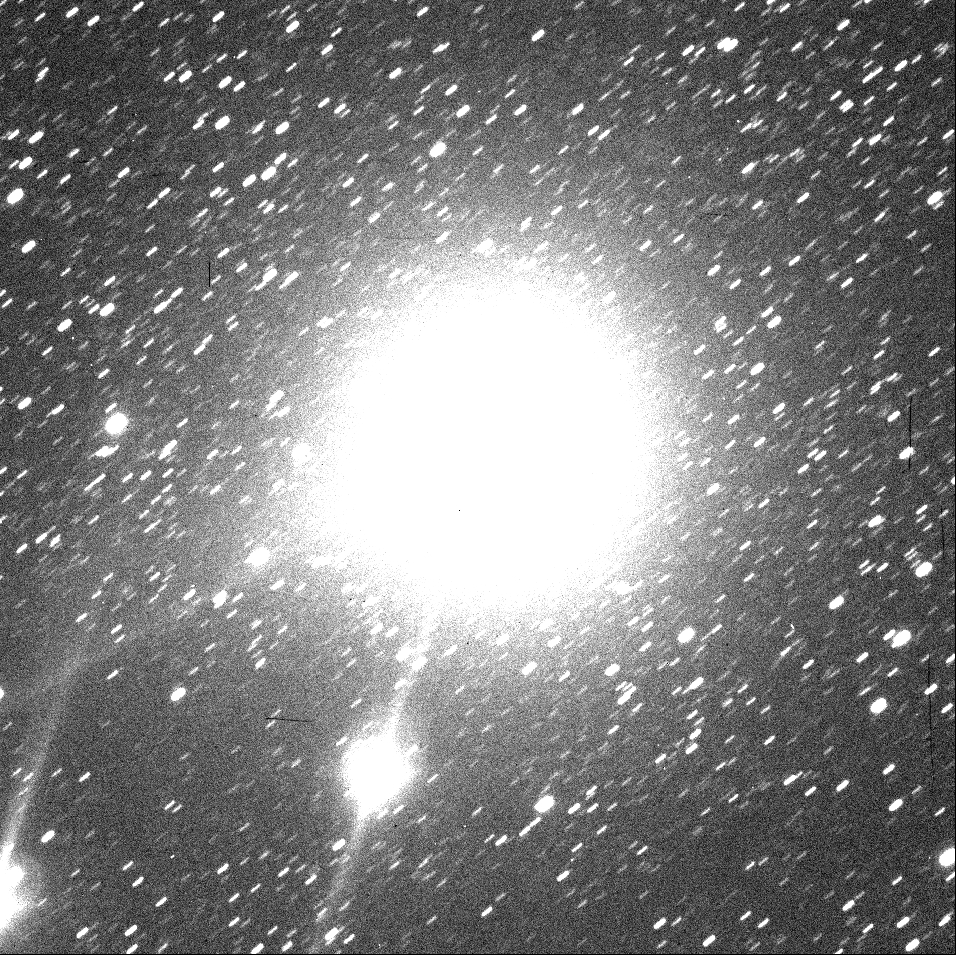

First ESO image of new comet 1998 P1

The positive image shown here has been reproduced from a 2-min exposure with the DFOSC instrument through a B (blue) filter on August 11, 1998 at 23:40 UT.

This is a 120-sec exposure through B-filtre with DFOSC on Danish 1.54-m telescope. Only a few cosmetic corrections. The original frame has 1911 x 1911 pixels which corresponds to 12.9 x 12.9 arcmin on the sky. North is up, East to the left.

Credit: ESO